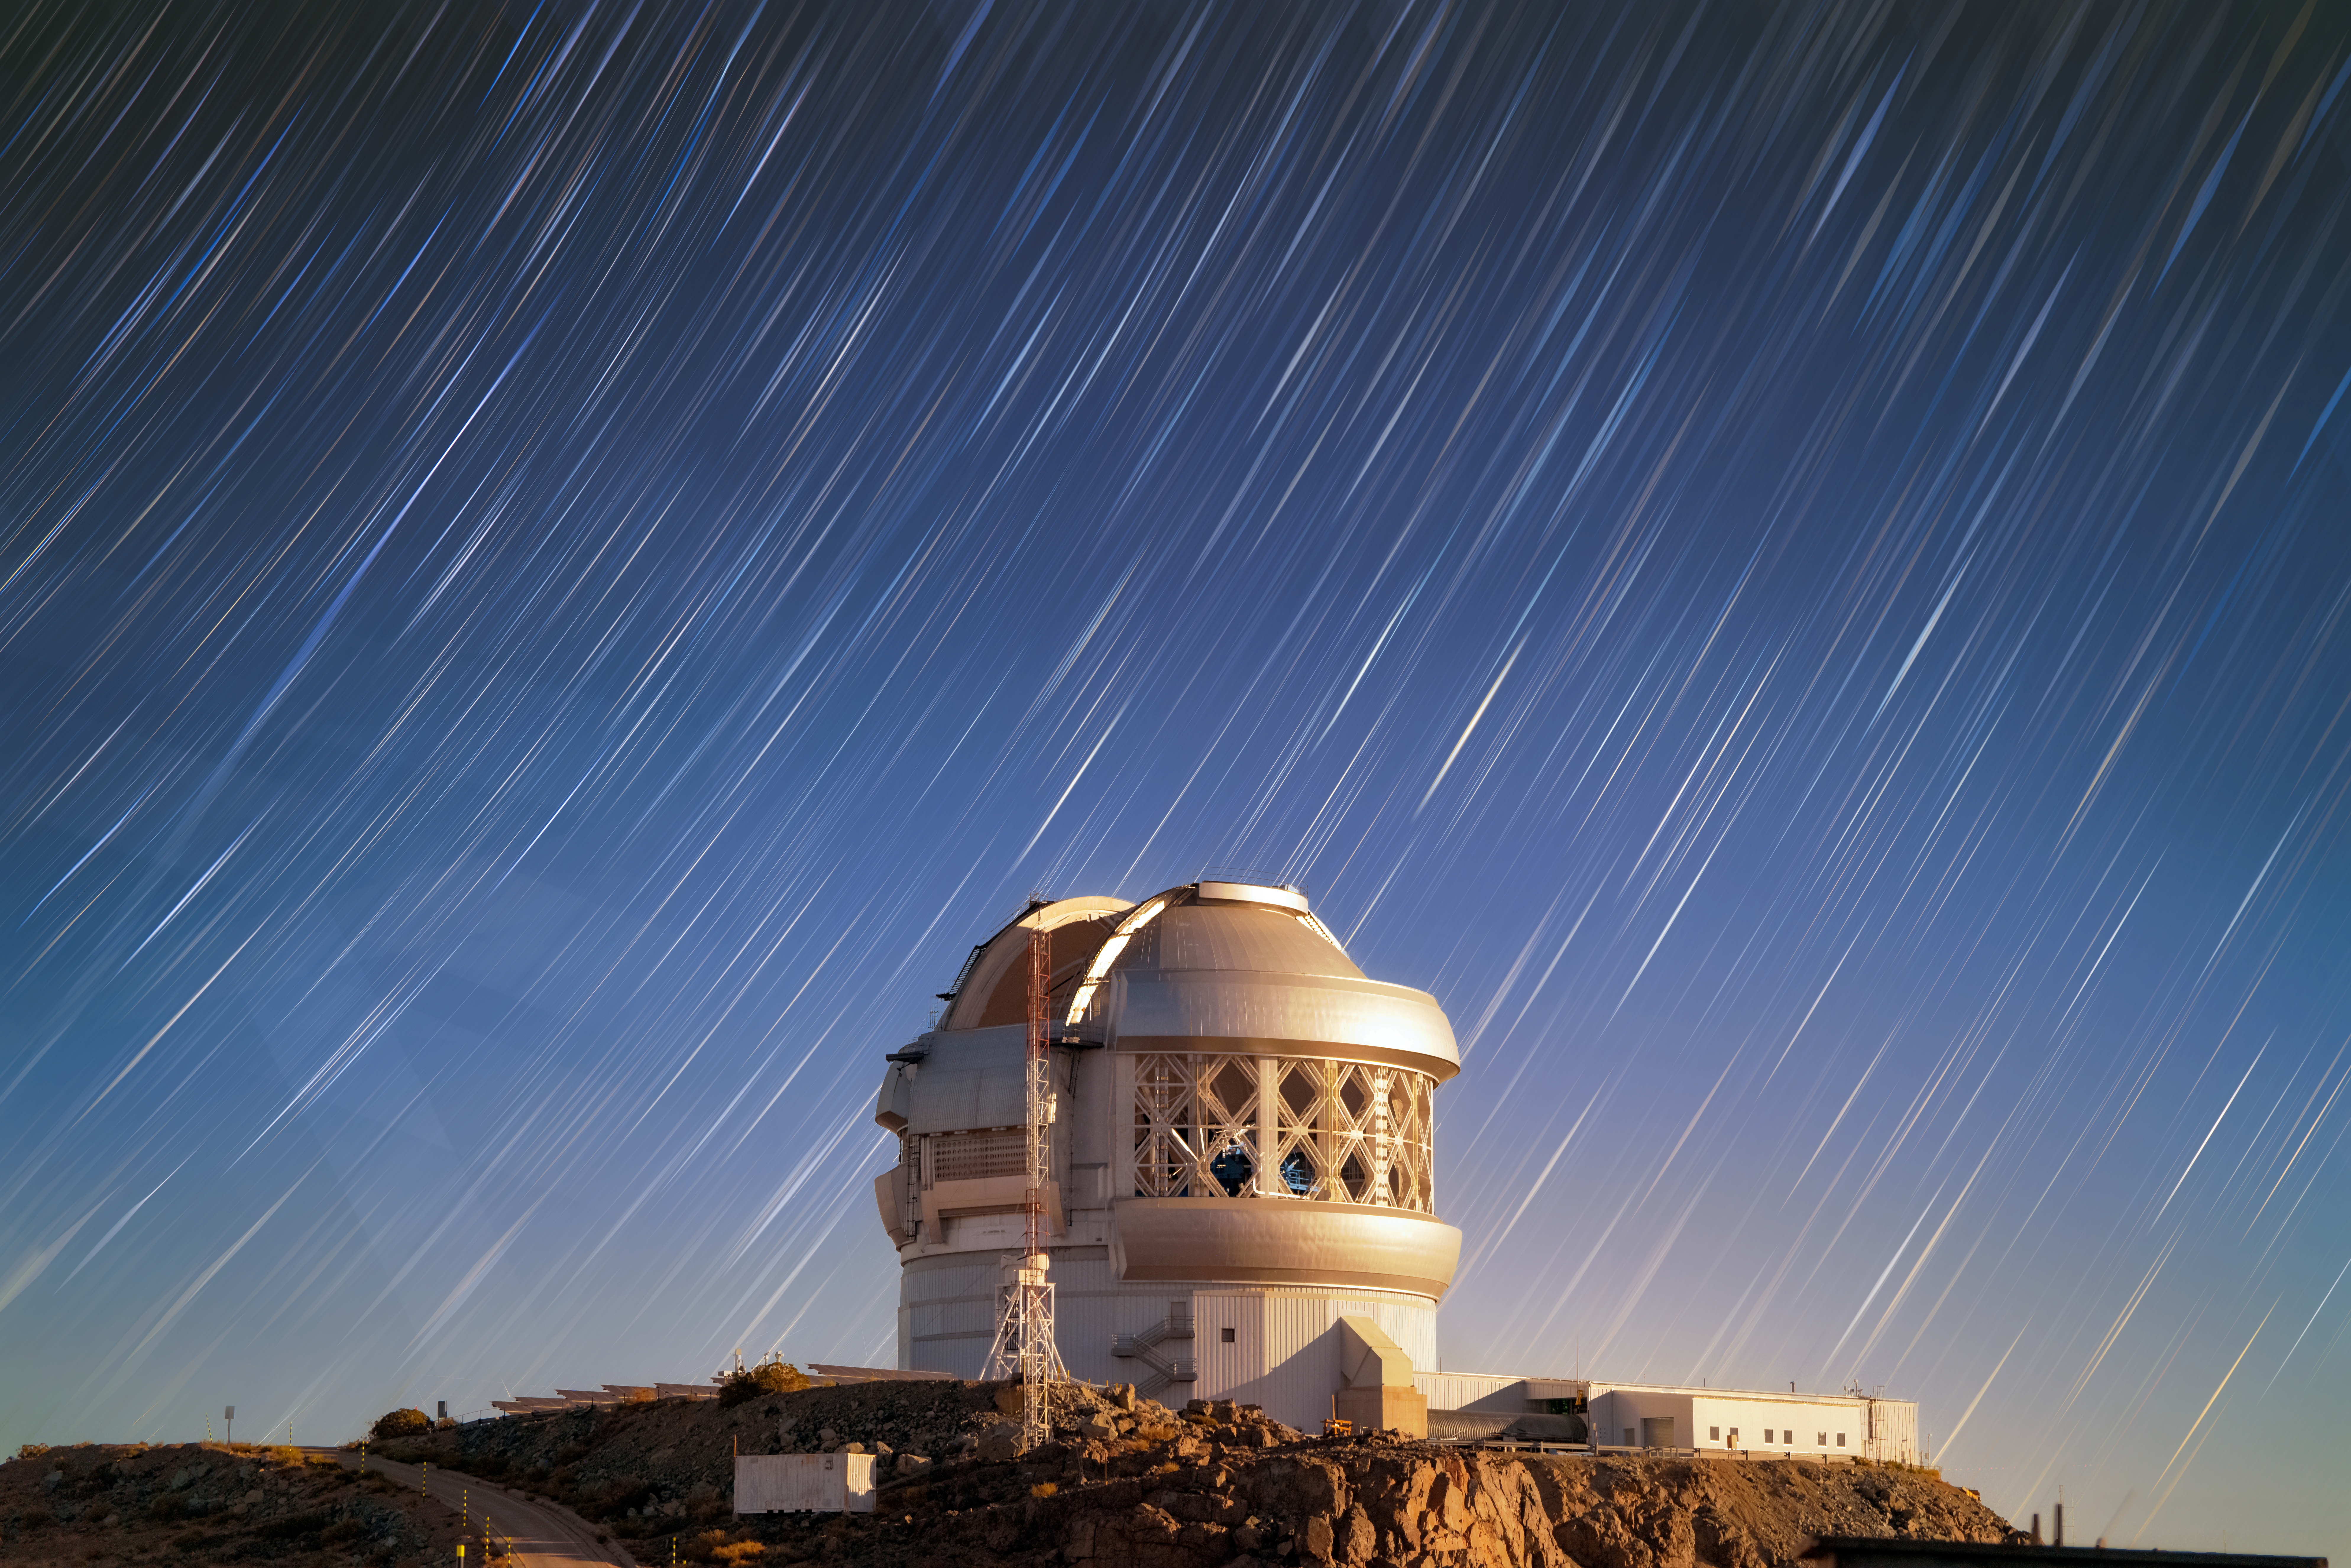

Stars Sweep Through the Sky Over Gemini South

The Gemini South telescope is seen with a backdrop of sweeping star trails in this image from Cerro Pachón in Chile. Gemini South is one half of the International Gemini Observatory, supported in part by the U.S. National Science Foundation (NSF) and operated by NSF NOIRLab.

Star trails, often seen as dramatic arcs that trace the movement of the stars across the entire sky, appear more like wispy paint strokes in this Image of the Week. A longer-exposure image will capture longer trails as the stars revolve around the celestial sphere. This image was taken over the course of six-and-a-half minutes, and the photographer furthermore applied an artistic radial motion to the stars. The photo was taken at midnight in February 2025, while the first quarter Moon set over the horizon, creating a warm glow on Gemini South. A couple of satellites left are seen as blurred streaks.

Also captured in this image are the open vents of the Gemini South dome. Vents are opened to help ensure the temperature inside the dome matches the temperature outside. Temperature differences can significantly affect the quality of a telescope’s observations, and venting the dome like this can help steady the telescope and accompanying equipment. This mechanism ensures that Gemini South and other large telescopes can capture the highest-quality images possible.

Hernán Stockebrand, the photographer, is a NOIRLab Audiovisual Ambassador.

Credit: International Gemini Observatory/NOIRLab/NSF/AURA/H. Stockebrand